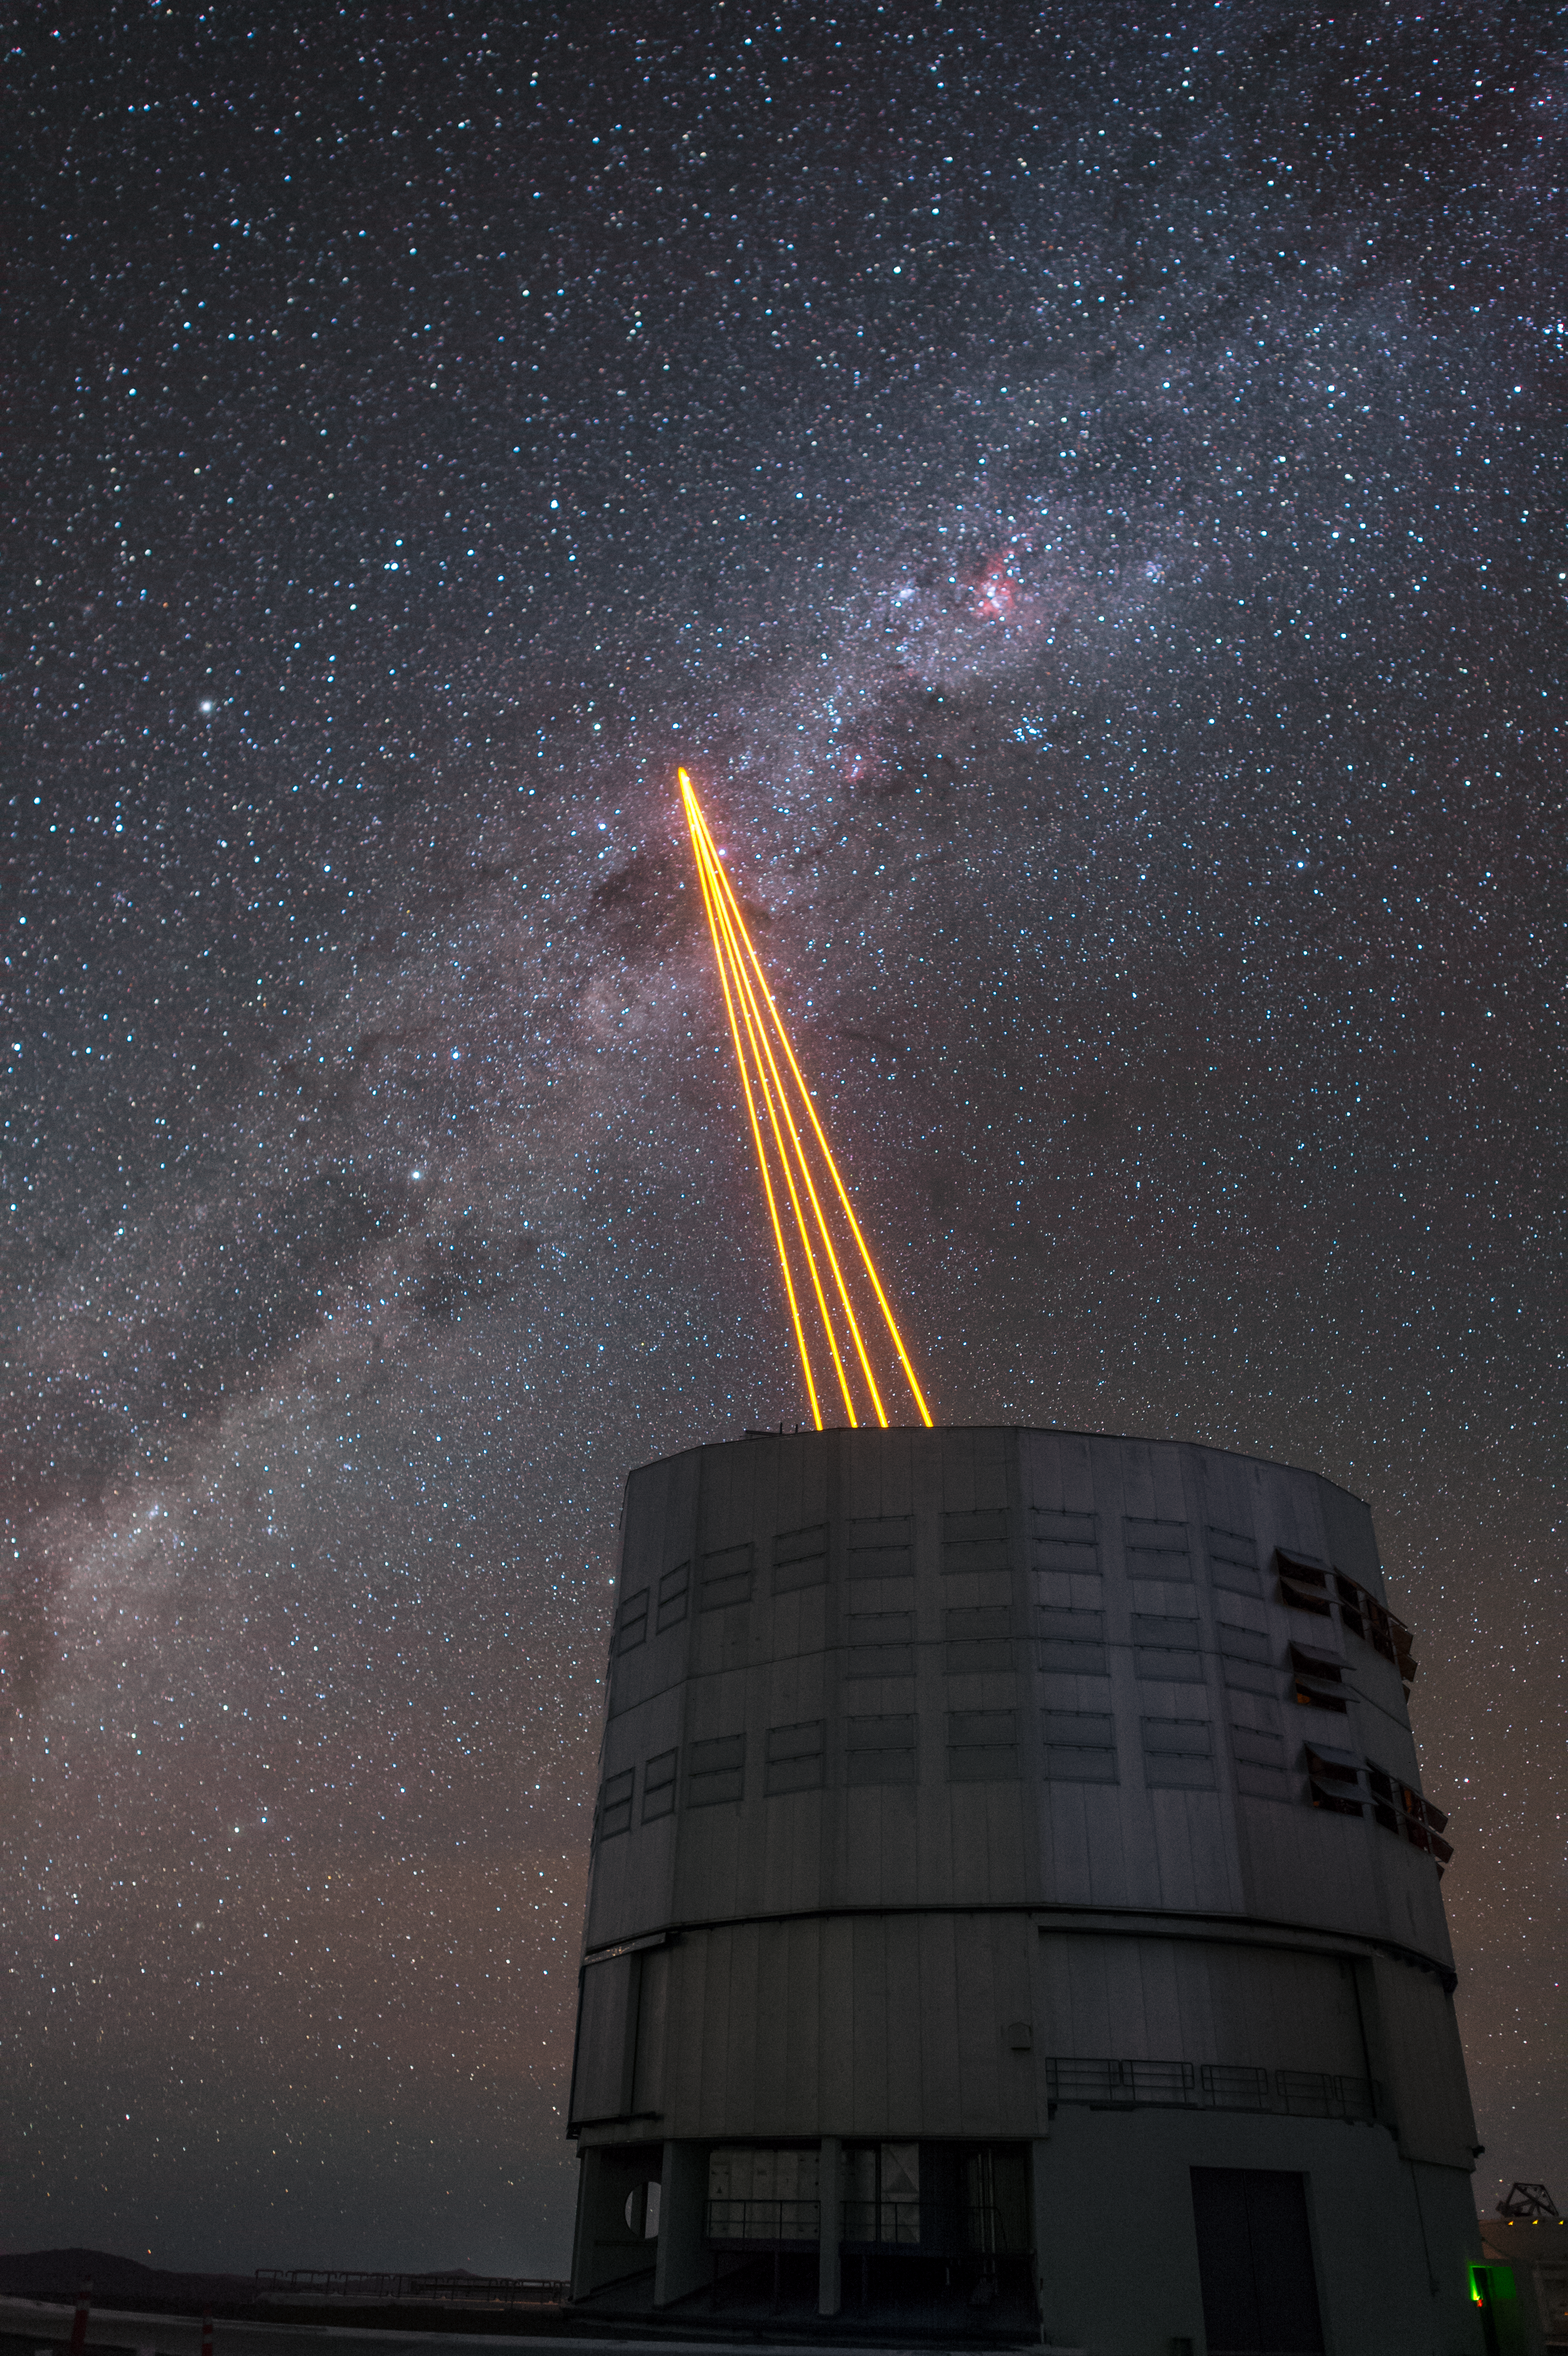

The most powerful laser guide star system in the world sees first light at the Paranal Observatory

On 26 April 2016 an event at ESO’s Paranal Observatory in Chile marked the brilliant first light for the four powerful lasers that form a crucial part of the adaptive optics systems on ESO’s Very Large Telescope. Attendees were treated to a spectacular display of cutting-edge laser technology against the majestic skies of Paranal. These are the most powerful laser guide stars ever used for astronomy and mark the first use of multiple laser guide stars at ESO.

This spectacular image shows the four beams emerging from the new laser system on Unit Telescope 4 of the VLT.

Credit: ESO/F. Kamphues